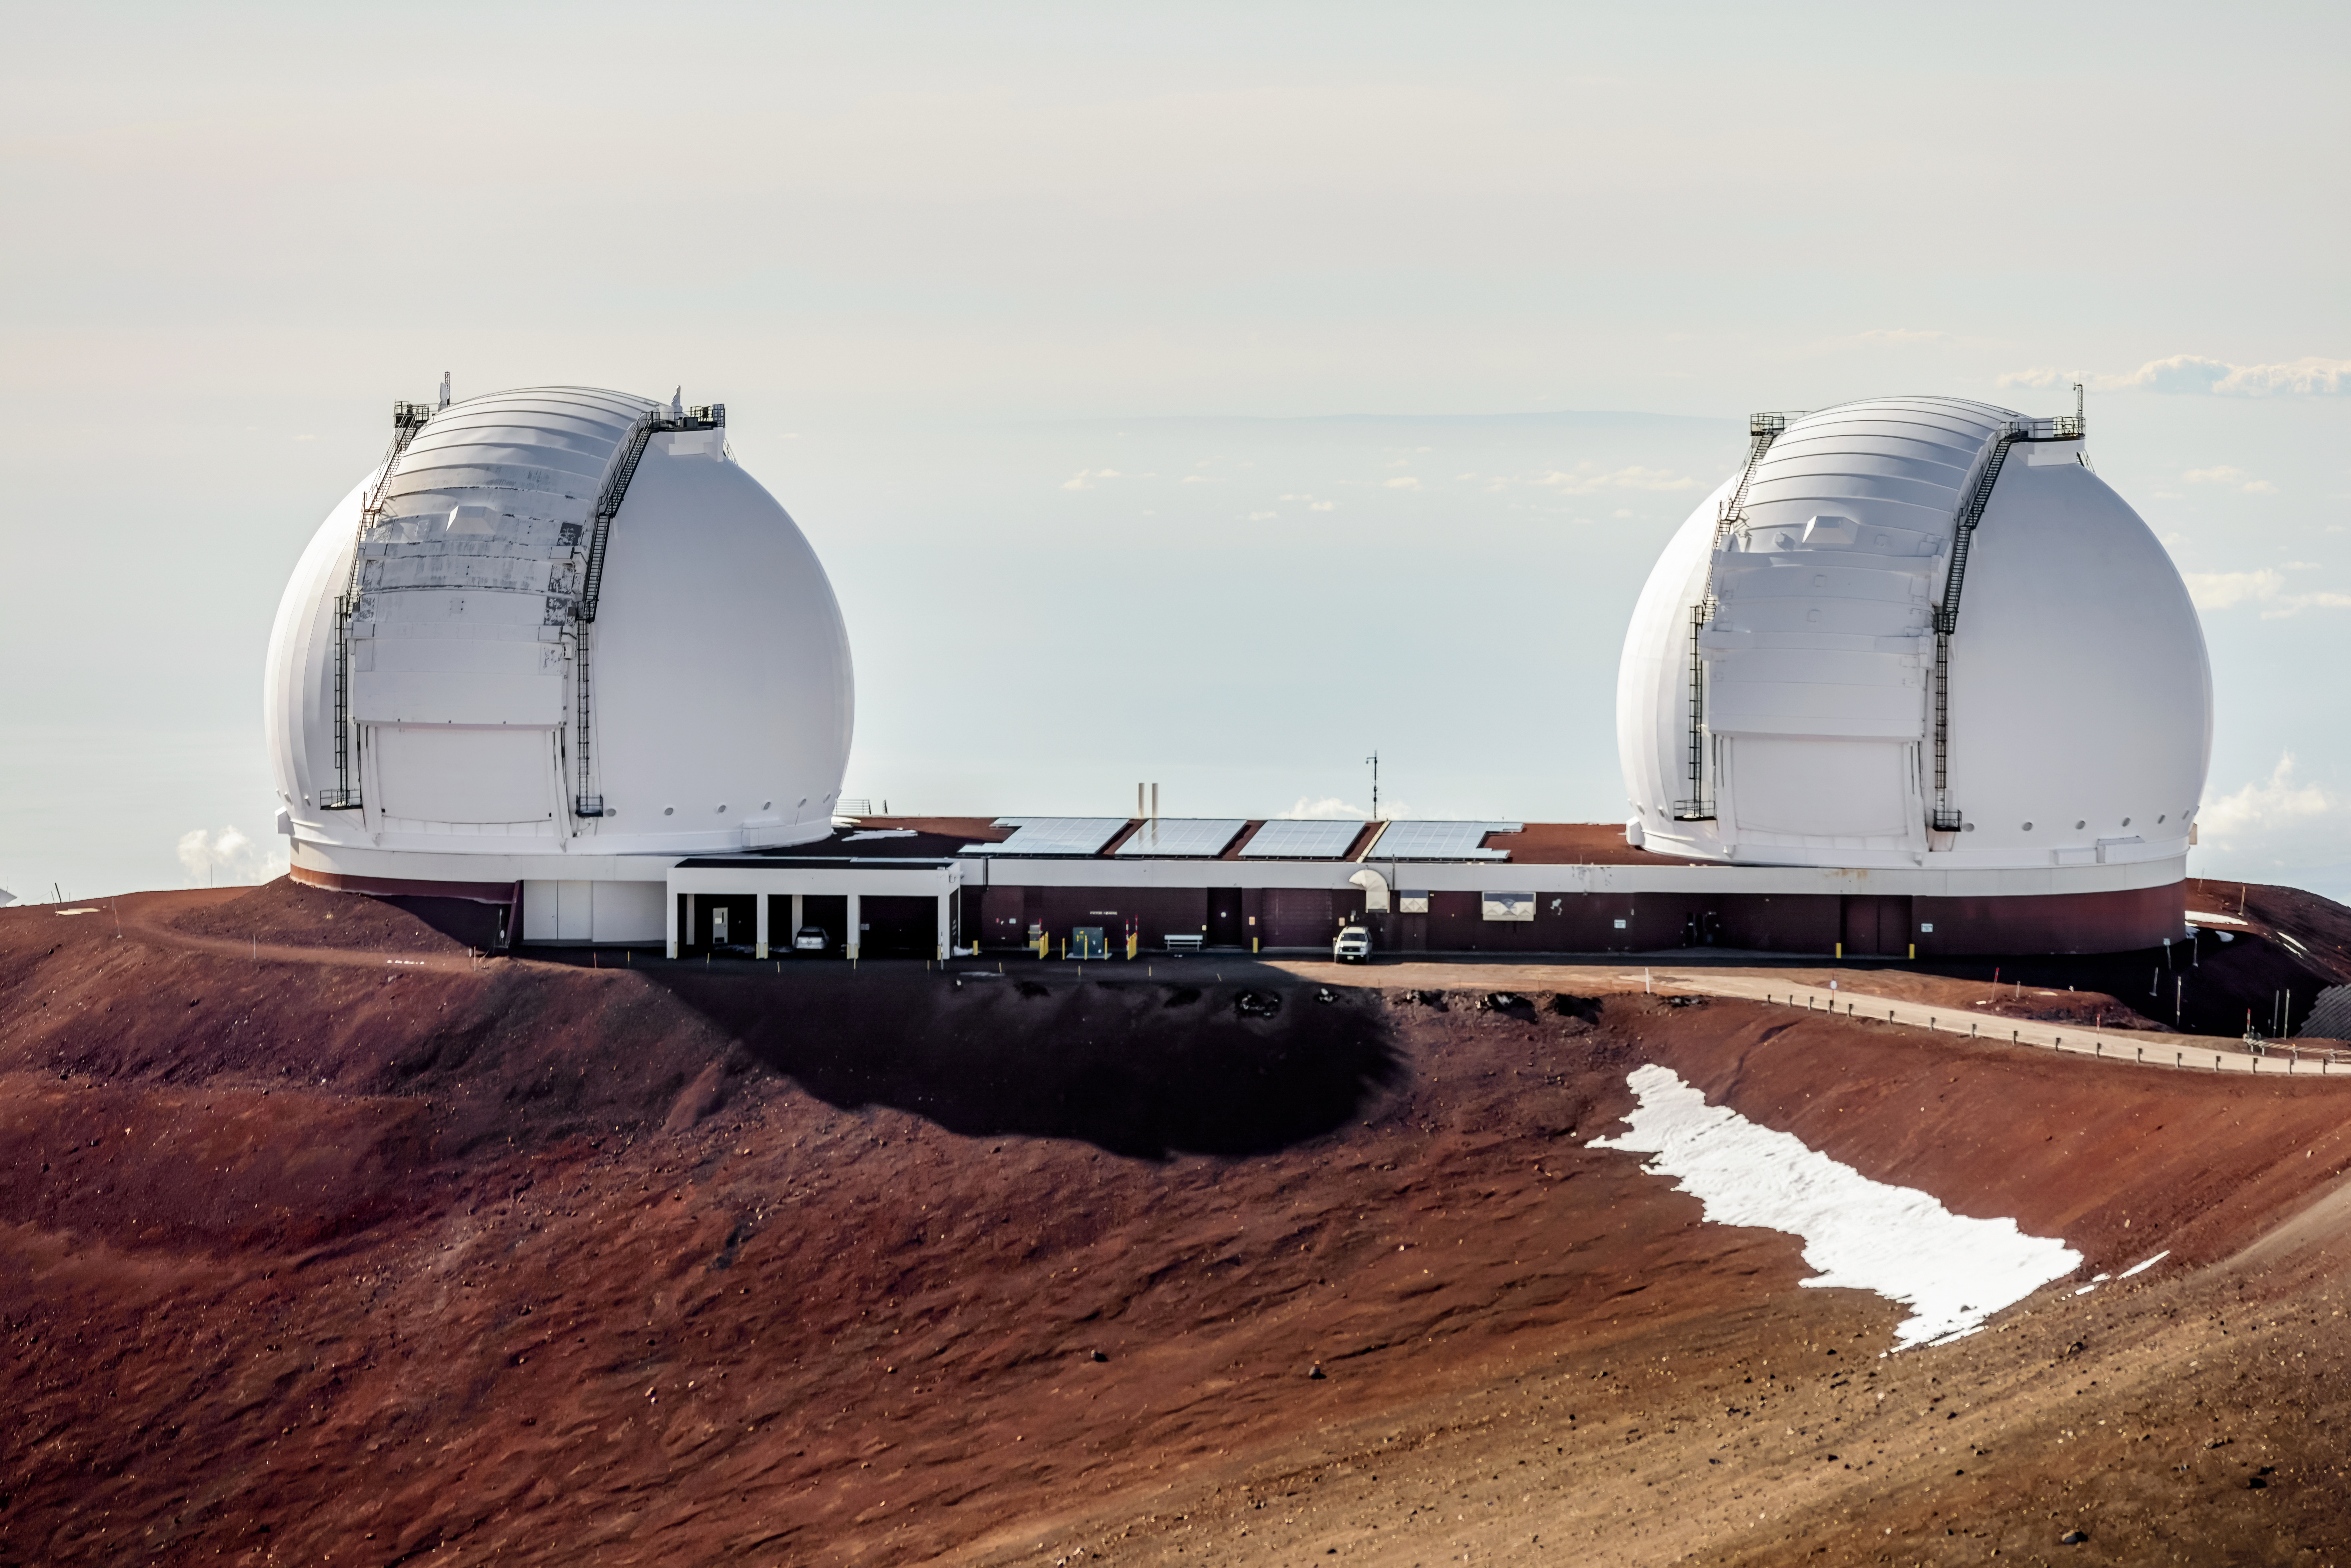

W. M. Keck Observatory

The W. M. Keck Observatory telescopes near the summit of Maunakea in Hawai‘i.

Credit: International Gemini Observatory/NOIRLab/NSF/AURA